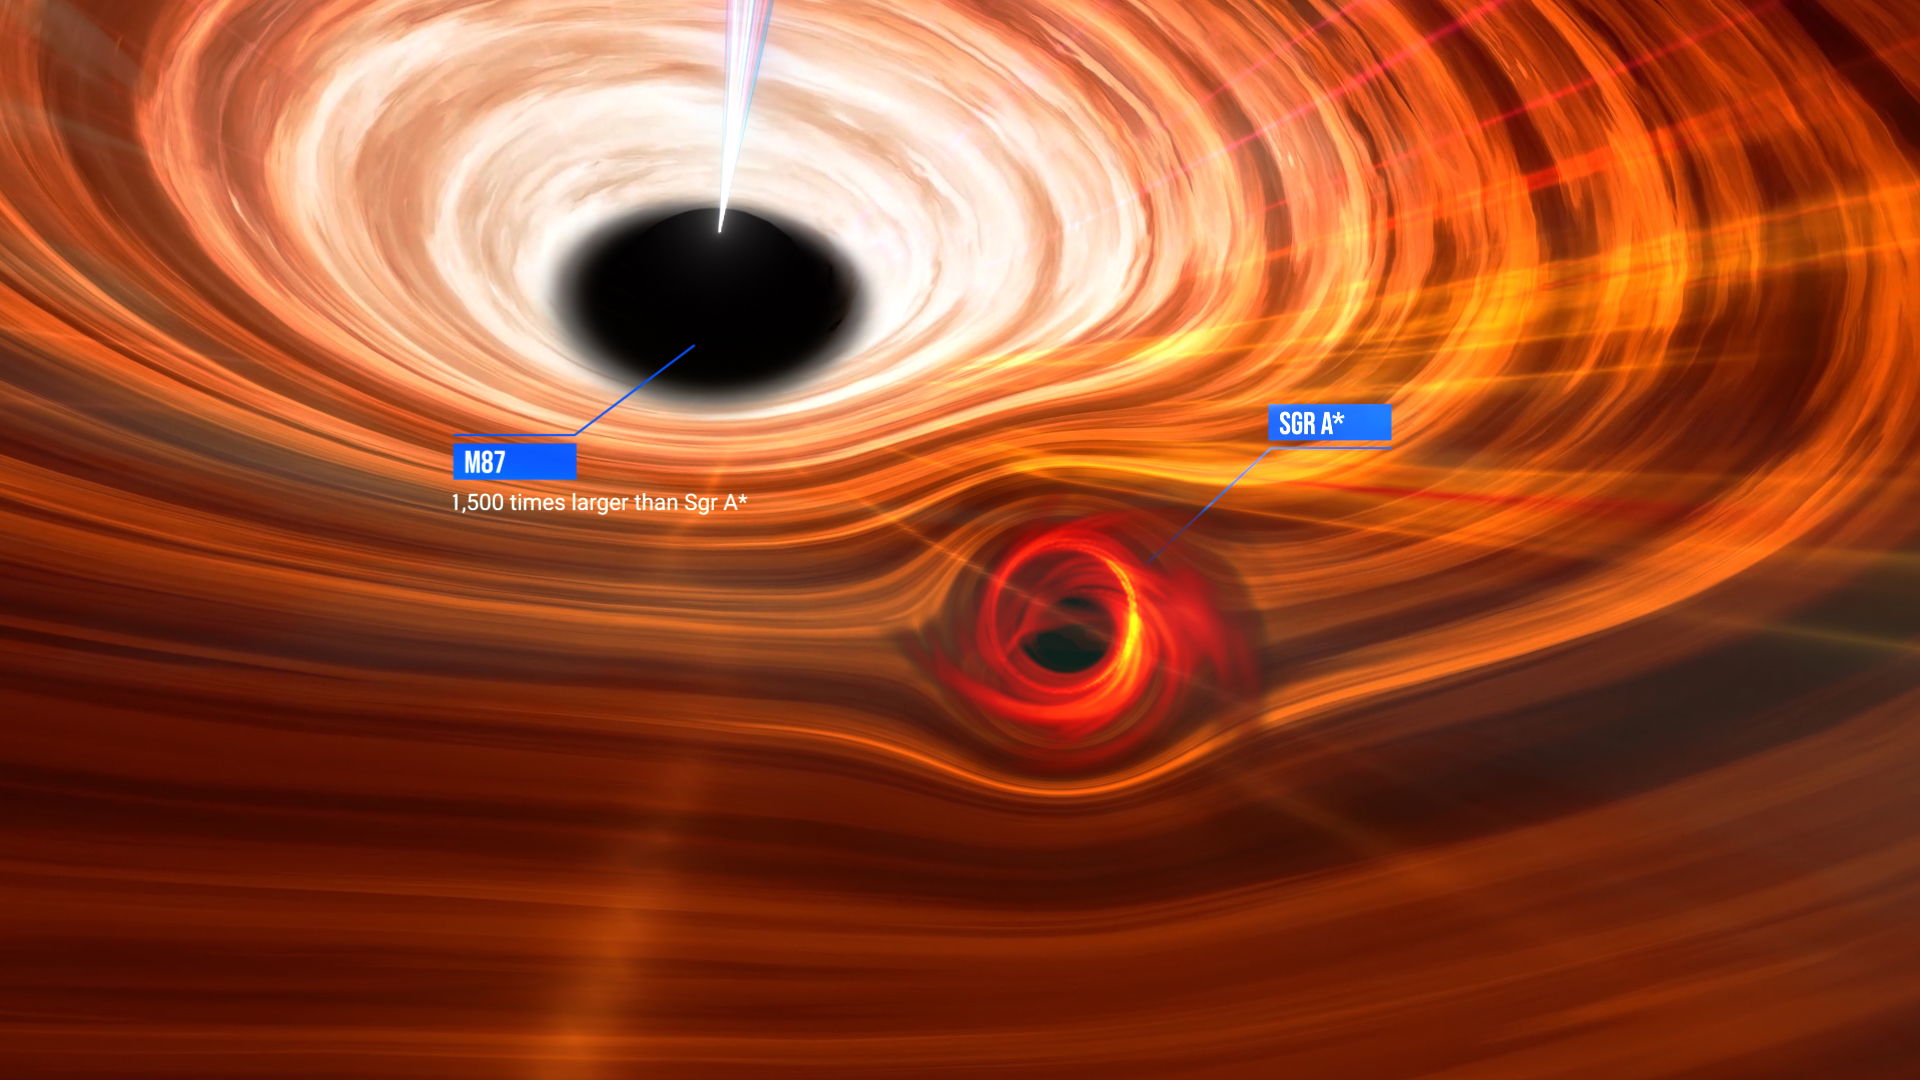

Messier 87* and Sagittarius A*

A size comparison of the supermassive black holes Messier 87* and Sagittarius A*, where Messier 87* is 1500 times more massive than Sagittarius A*.

Credit: National Science Foundation/Keyi "Onyx" Li; Lia Medeiros, Institute for Advanced Study